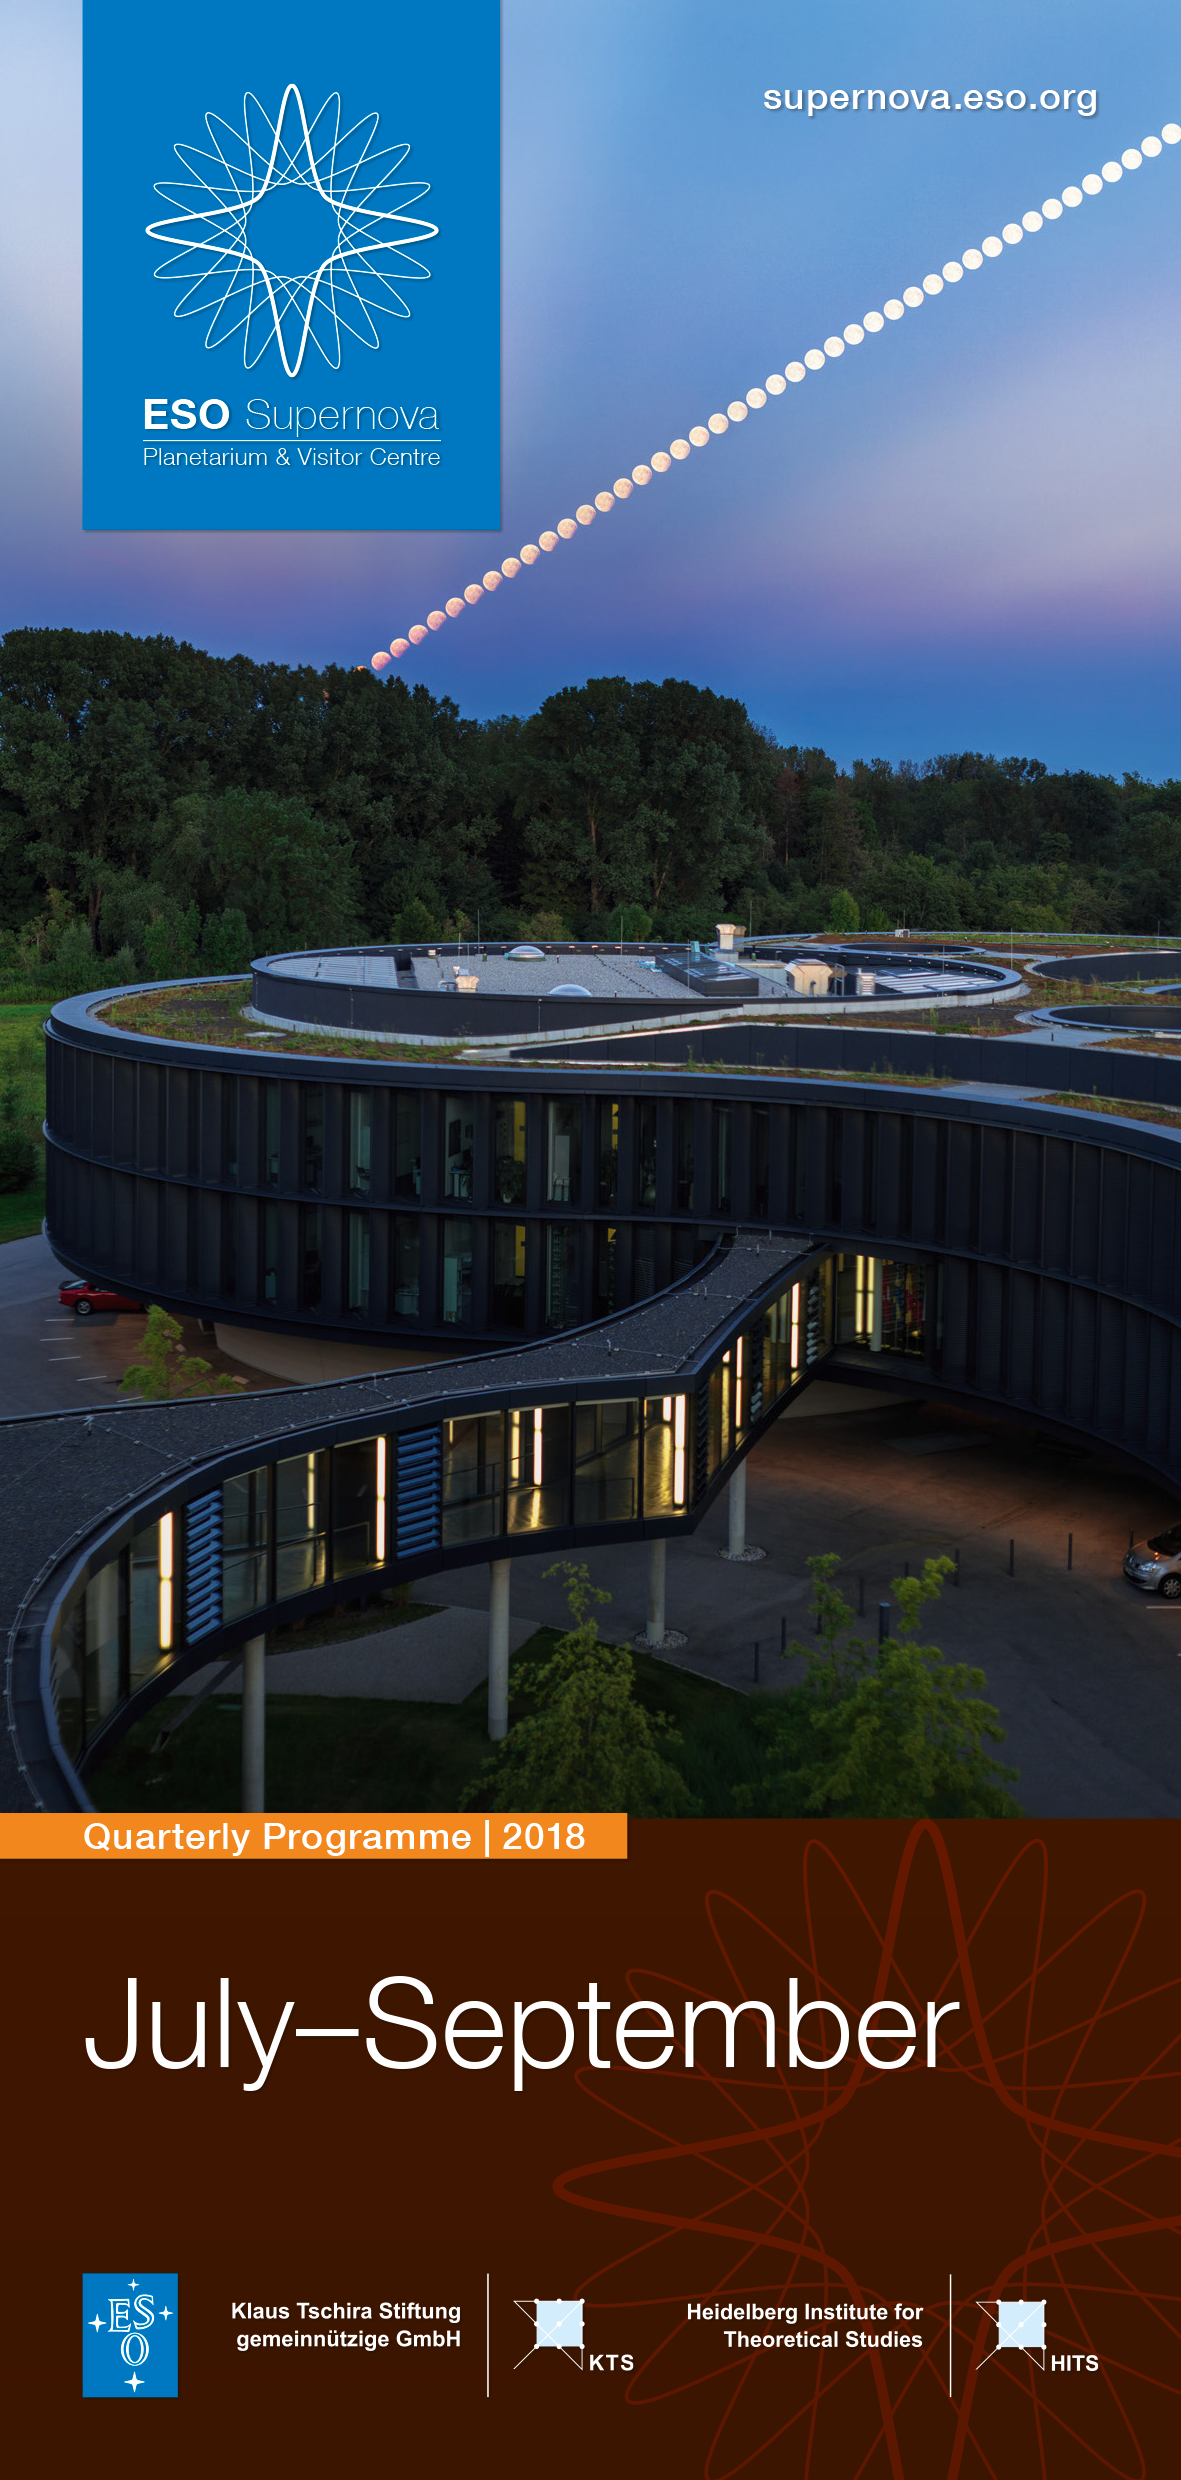

ESO Supernova Q3 programme English

ESO Supernova Q3 programme English

Credit: ESO